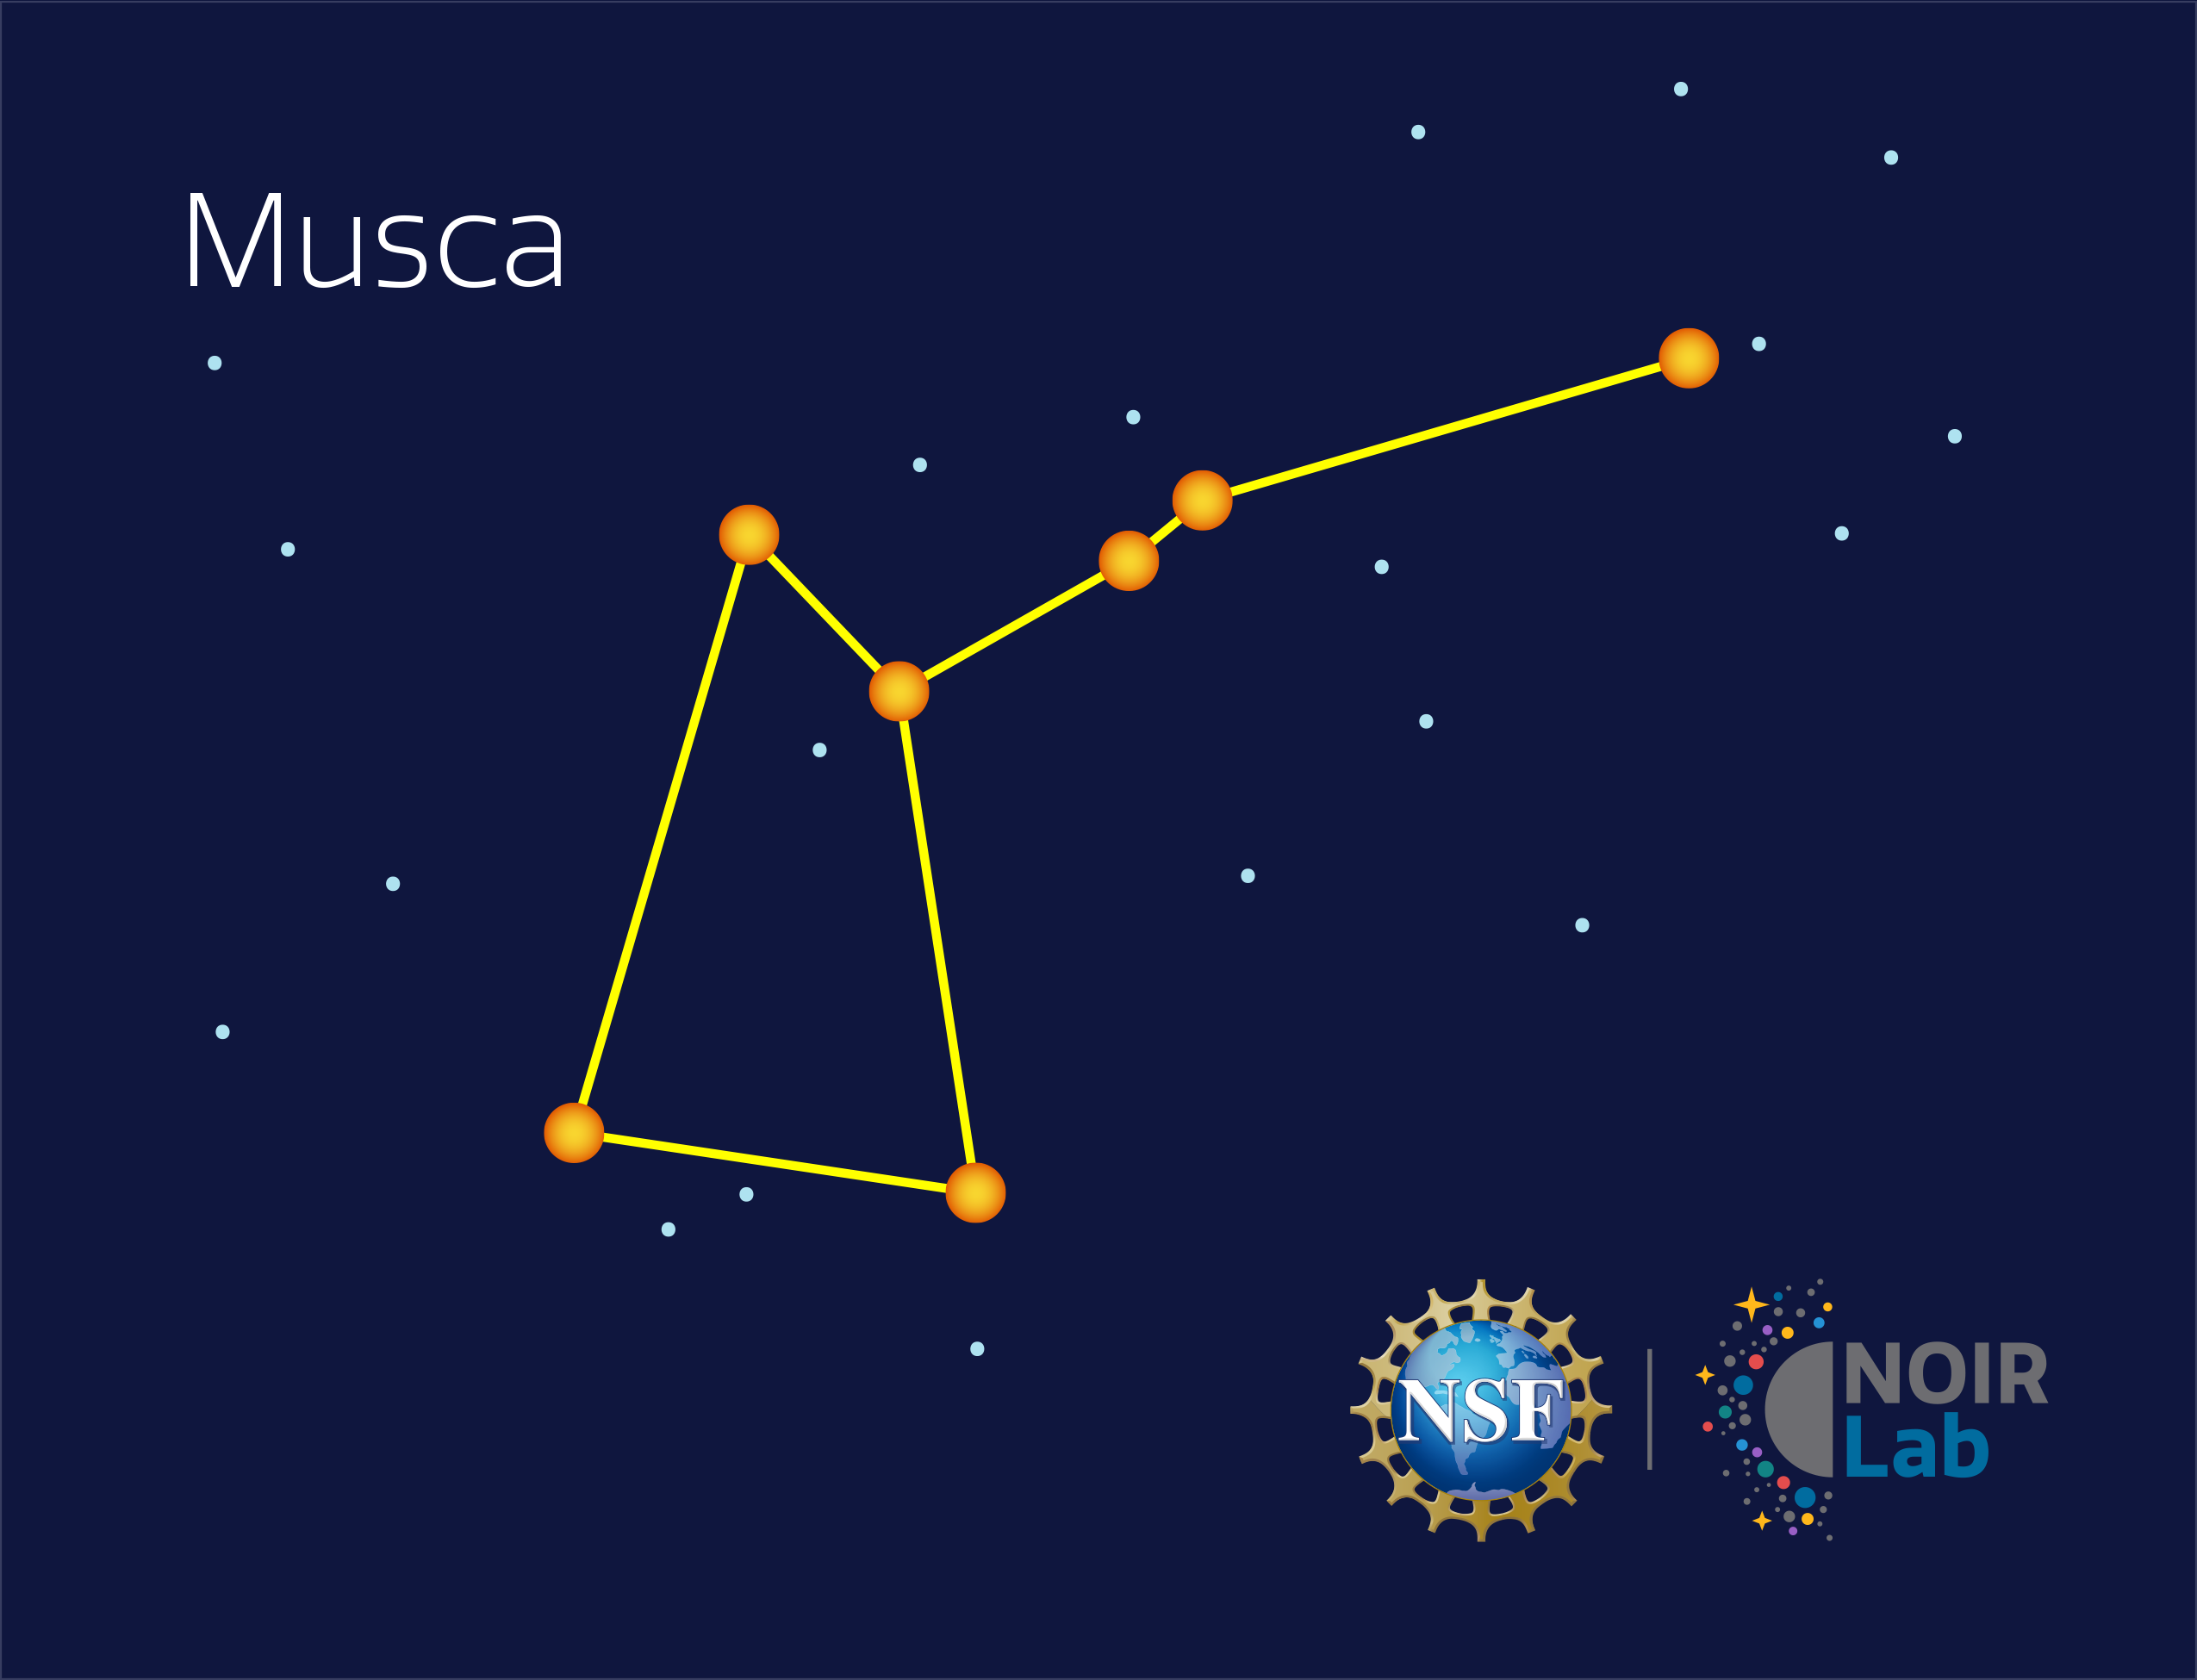

Musca

Credit: NOIRLab